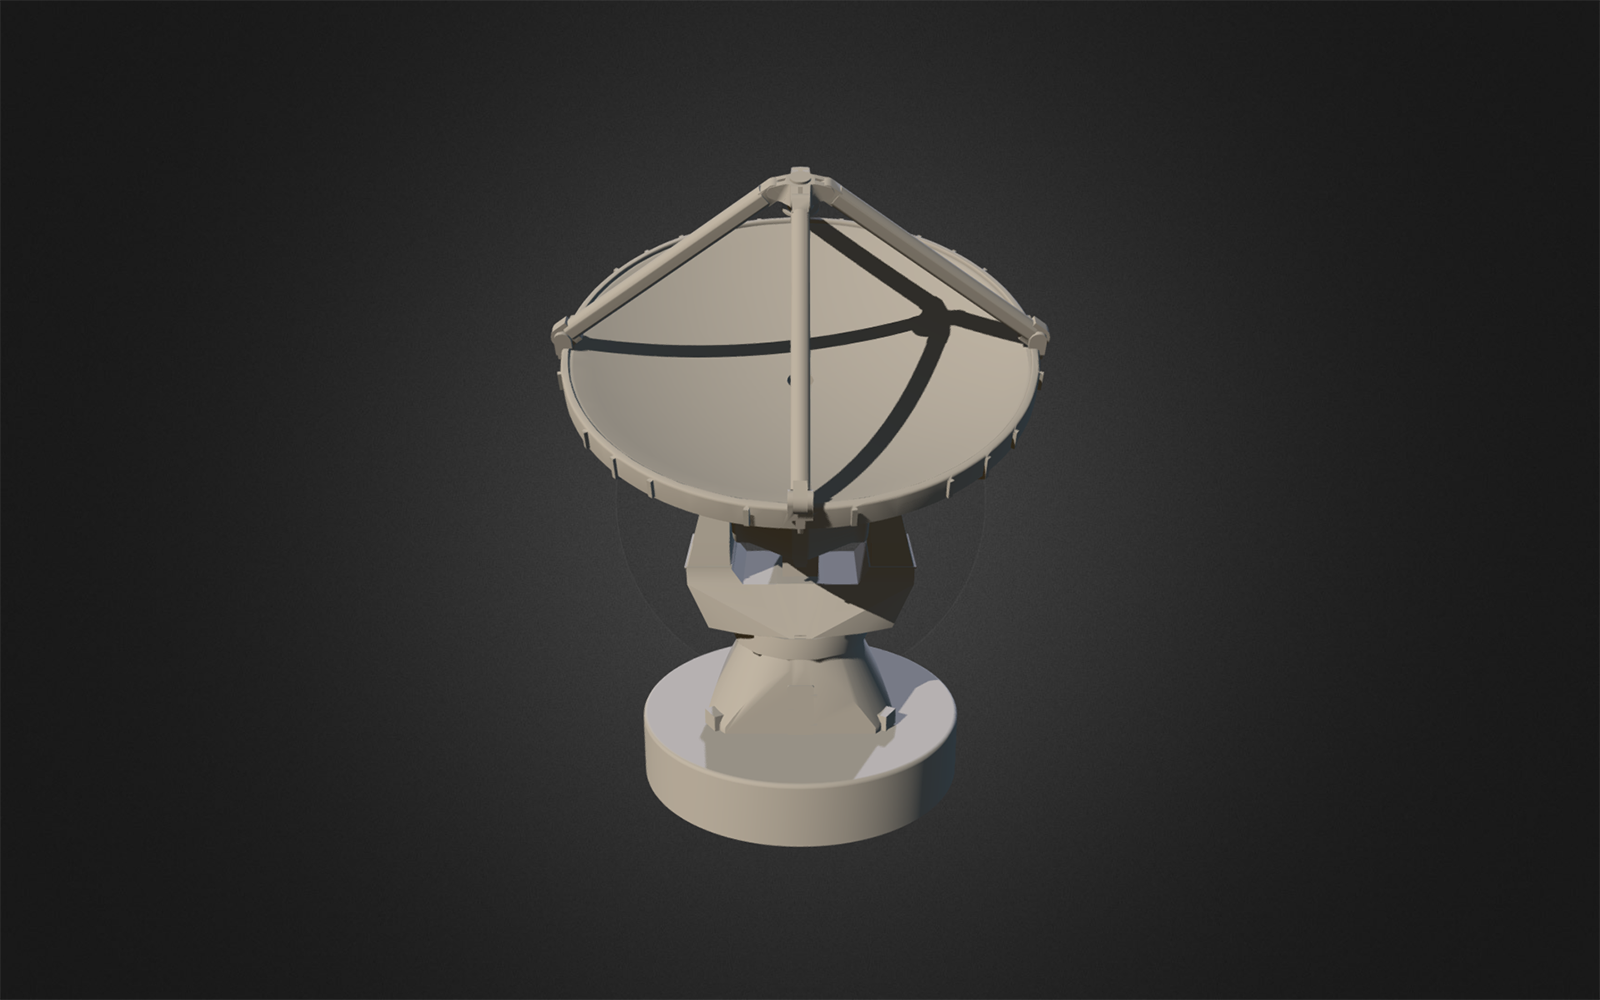

Printable 3D model of an ALMA antenna

Credit: S. Sesnic, C. Santander | Download file .obj